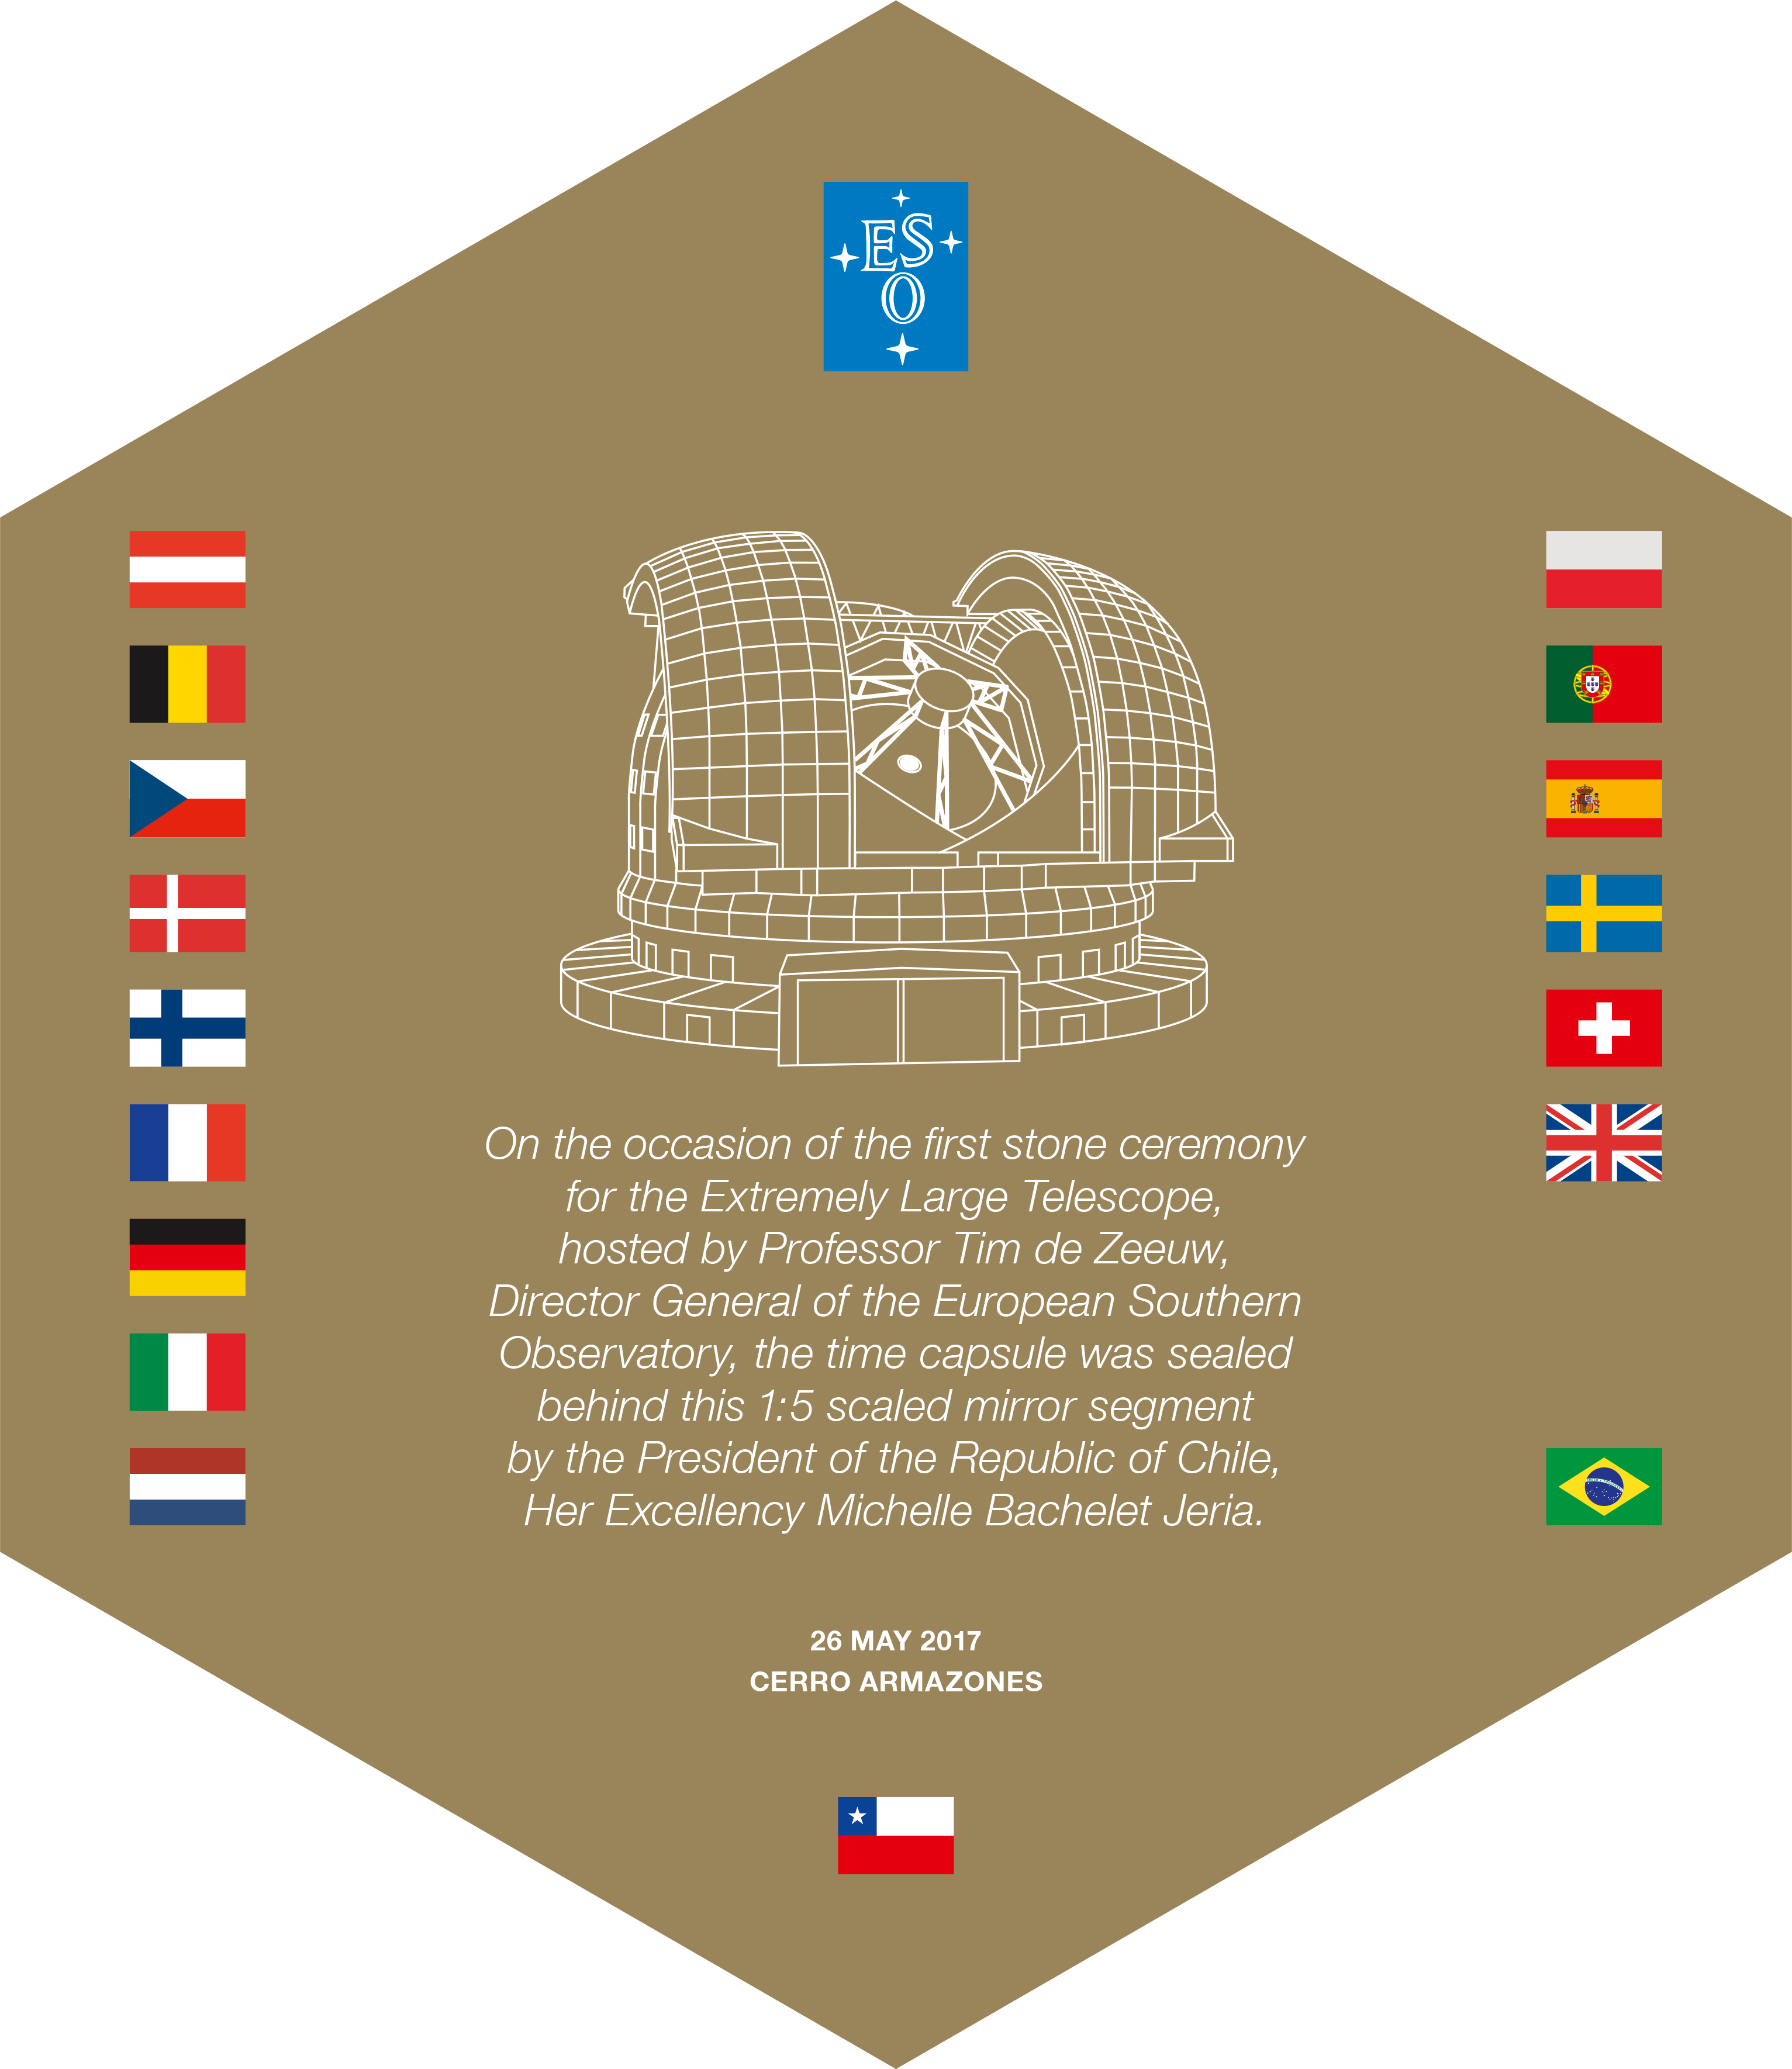

Hexagonal plaque sealing ELT time capsule

This design was printed on a hexagonal piece of Zerodur glass ceramic that was used to seal the time capsule on the occasion of the first stone ceremony for ESO's Extremely Large Telescope on 26 May 2017. It is a one fifth-scale model of one of the telescopes primary mirror segments.

Credit: ESO